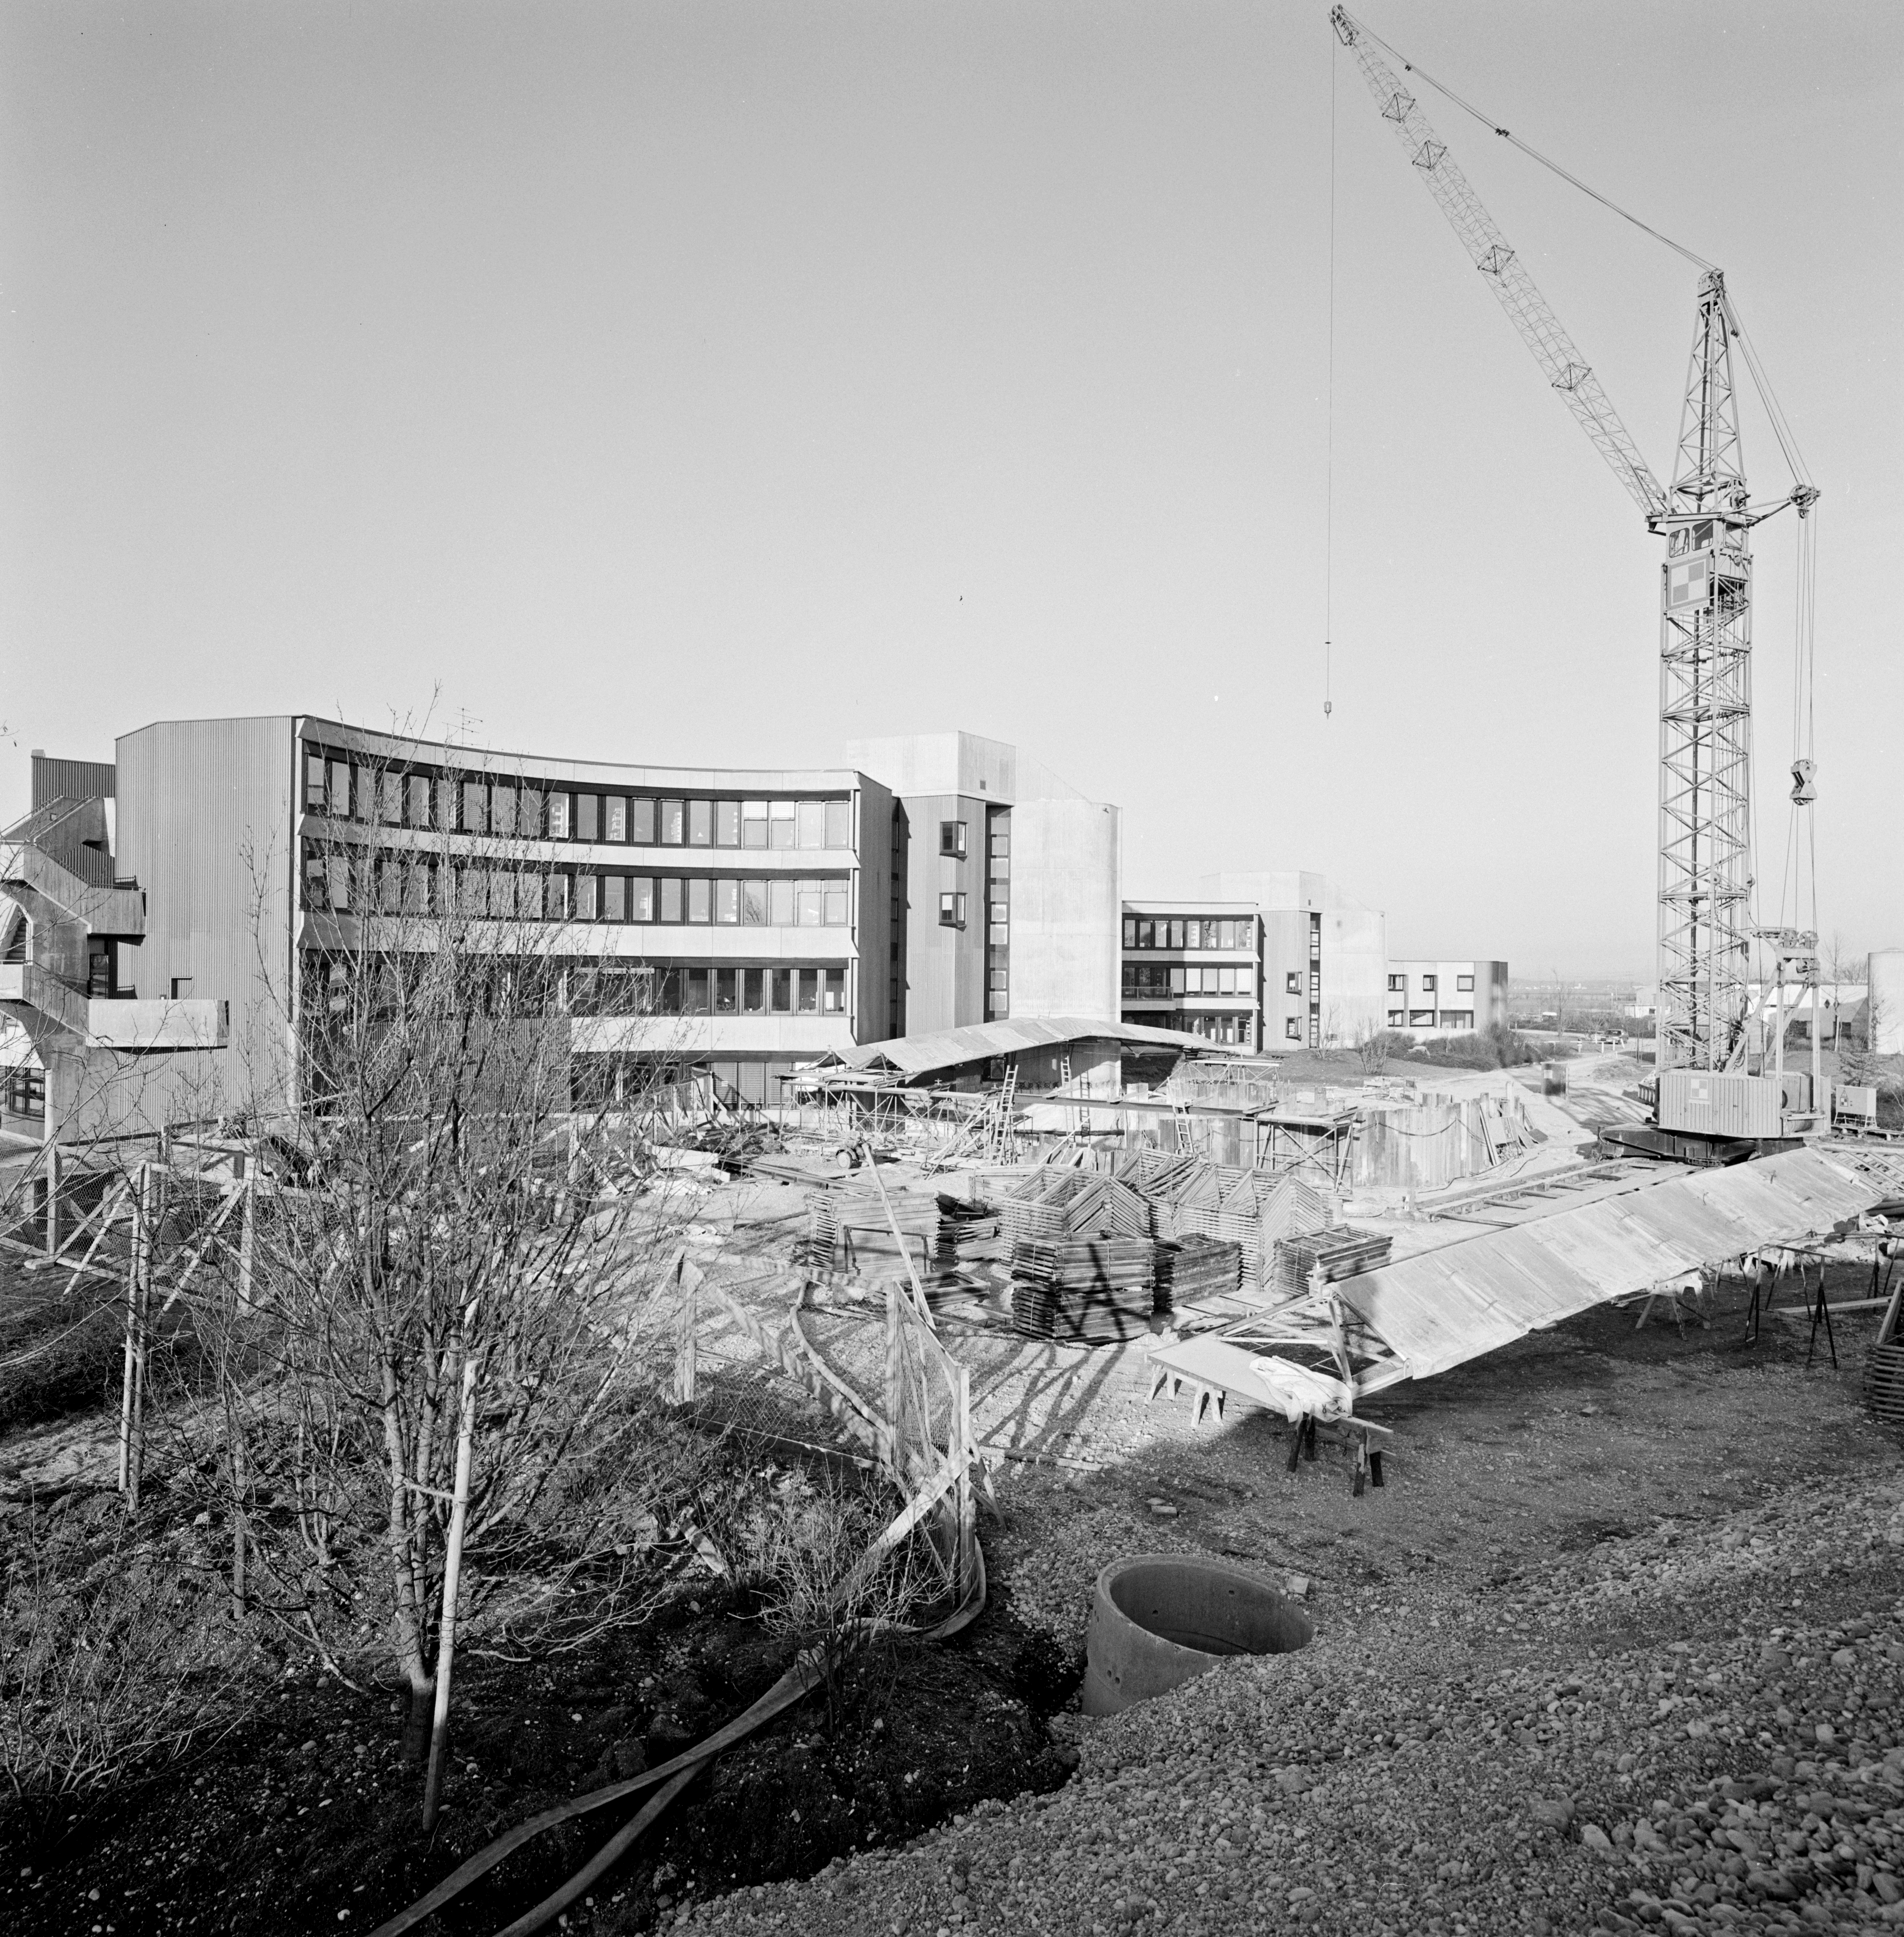

Headquarters exterior under construction

A black and white photograph of the ESO Headquarters exterior in Garching bei München, Germany, 1980.

Credit: ESO